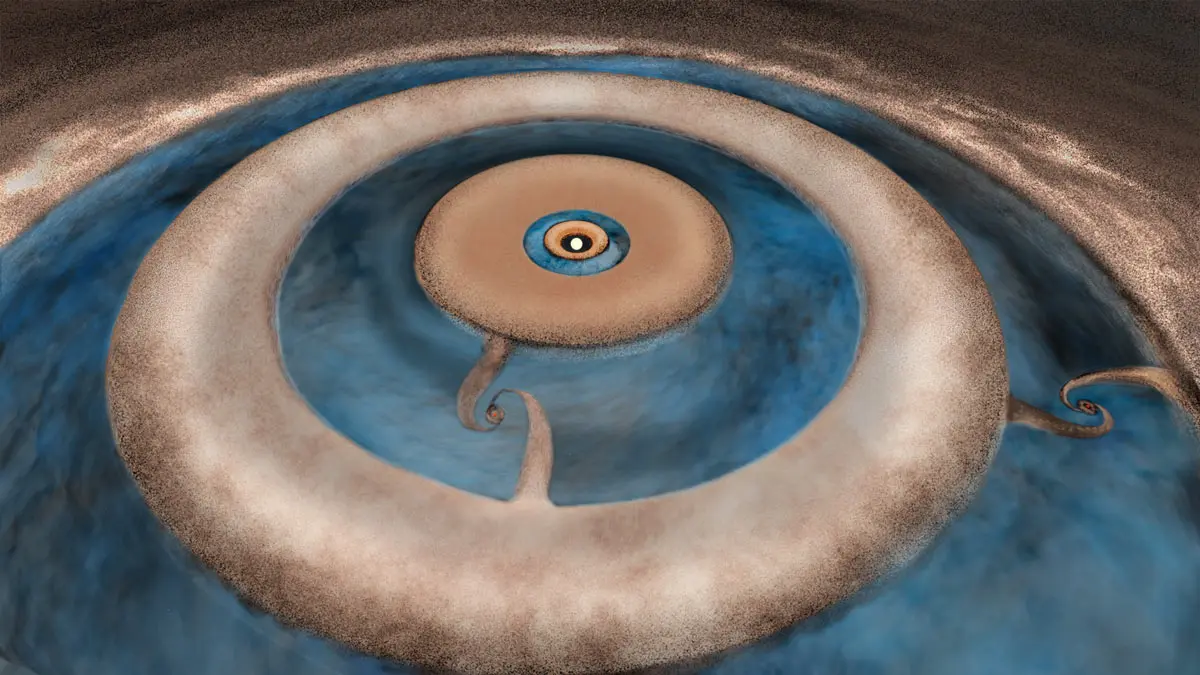

Star HD 163296 artist impression

Artist impression of the protoplanetary disk surrounding the young star HD 163296. By studying the dust (ruddy brown) and carbon monoxide gas (light blue) profiles of the disk, astronomers discovered tantalizing evidence that two planets are forming in the outer two dust gaps in the disk.

Credit: B. Saxton, NRAO/AUI/NSF